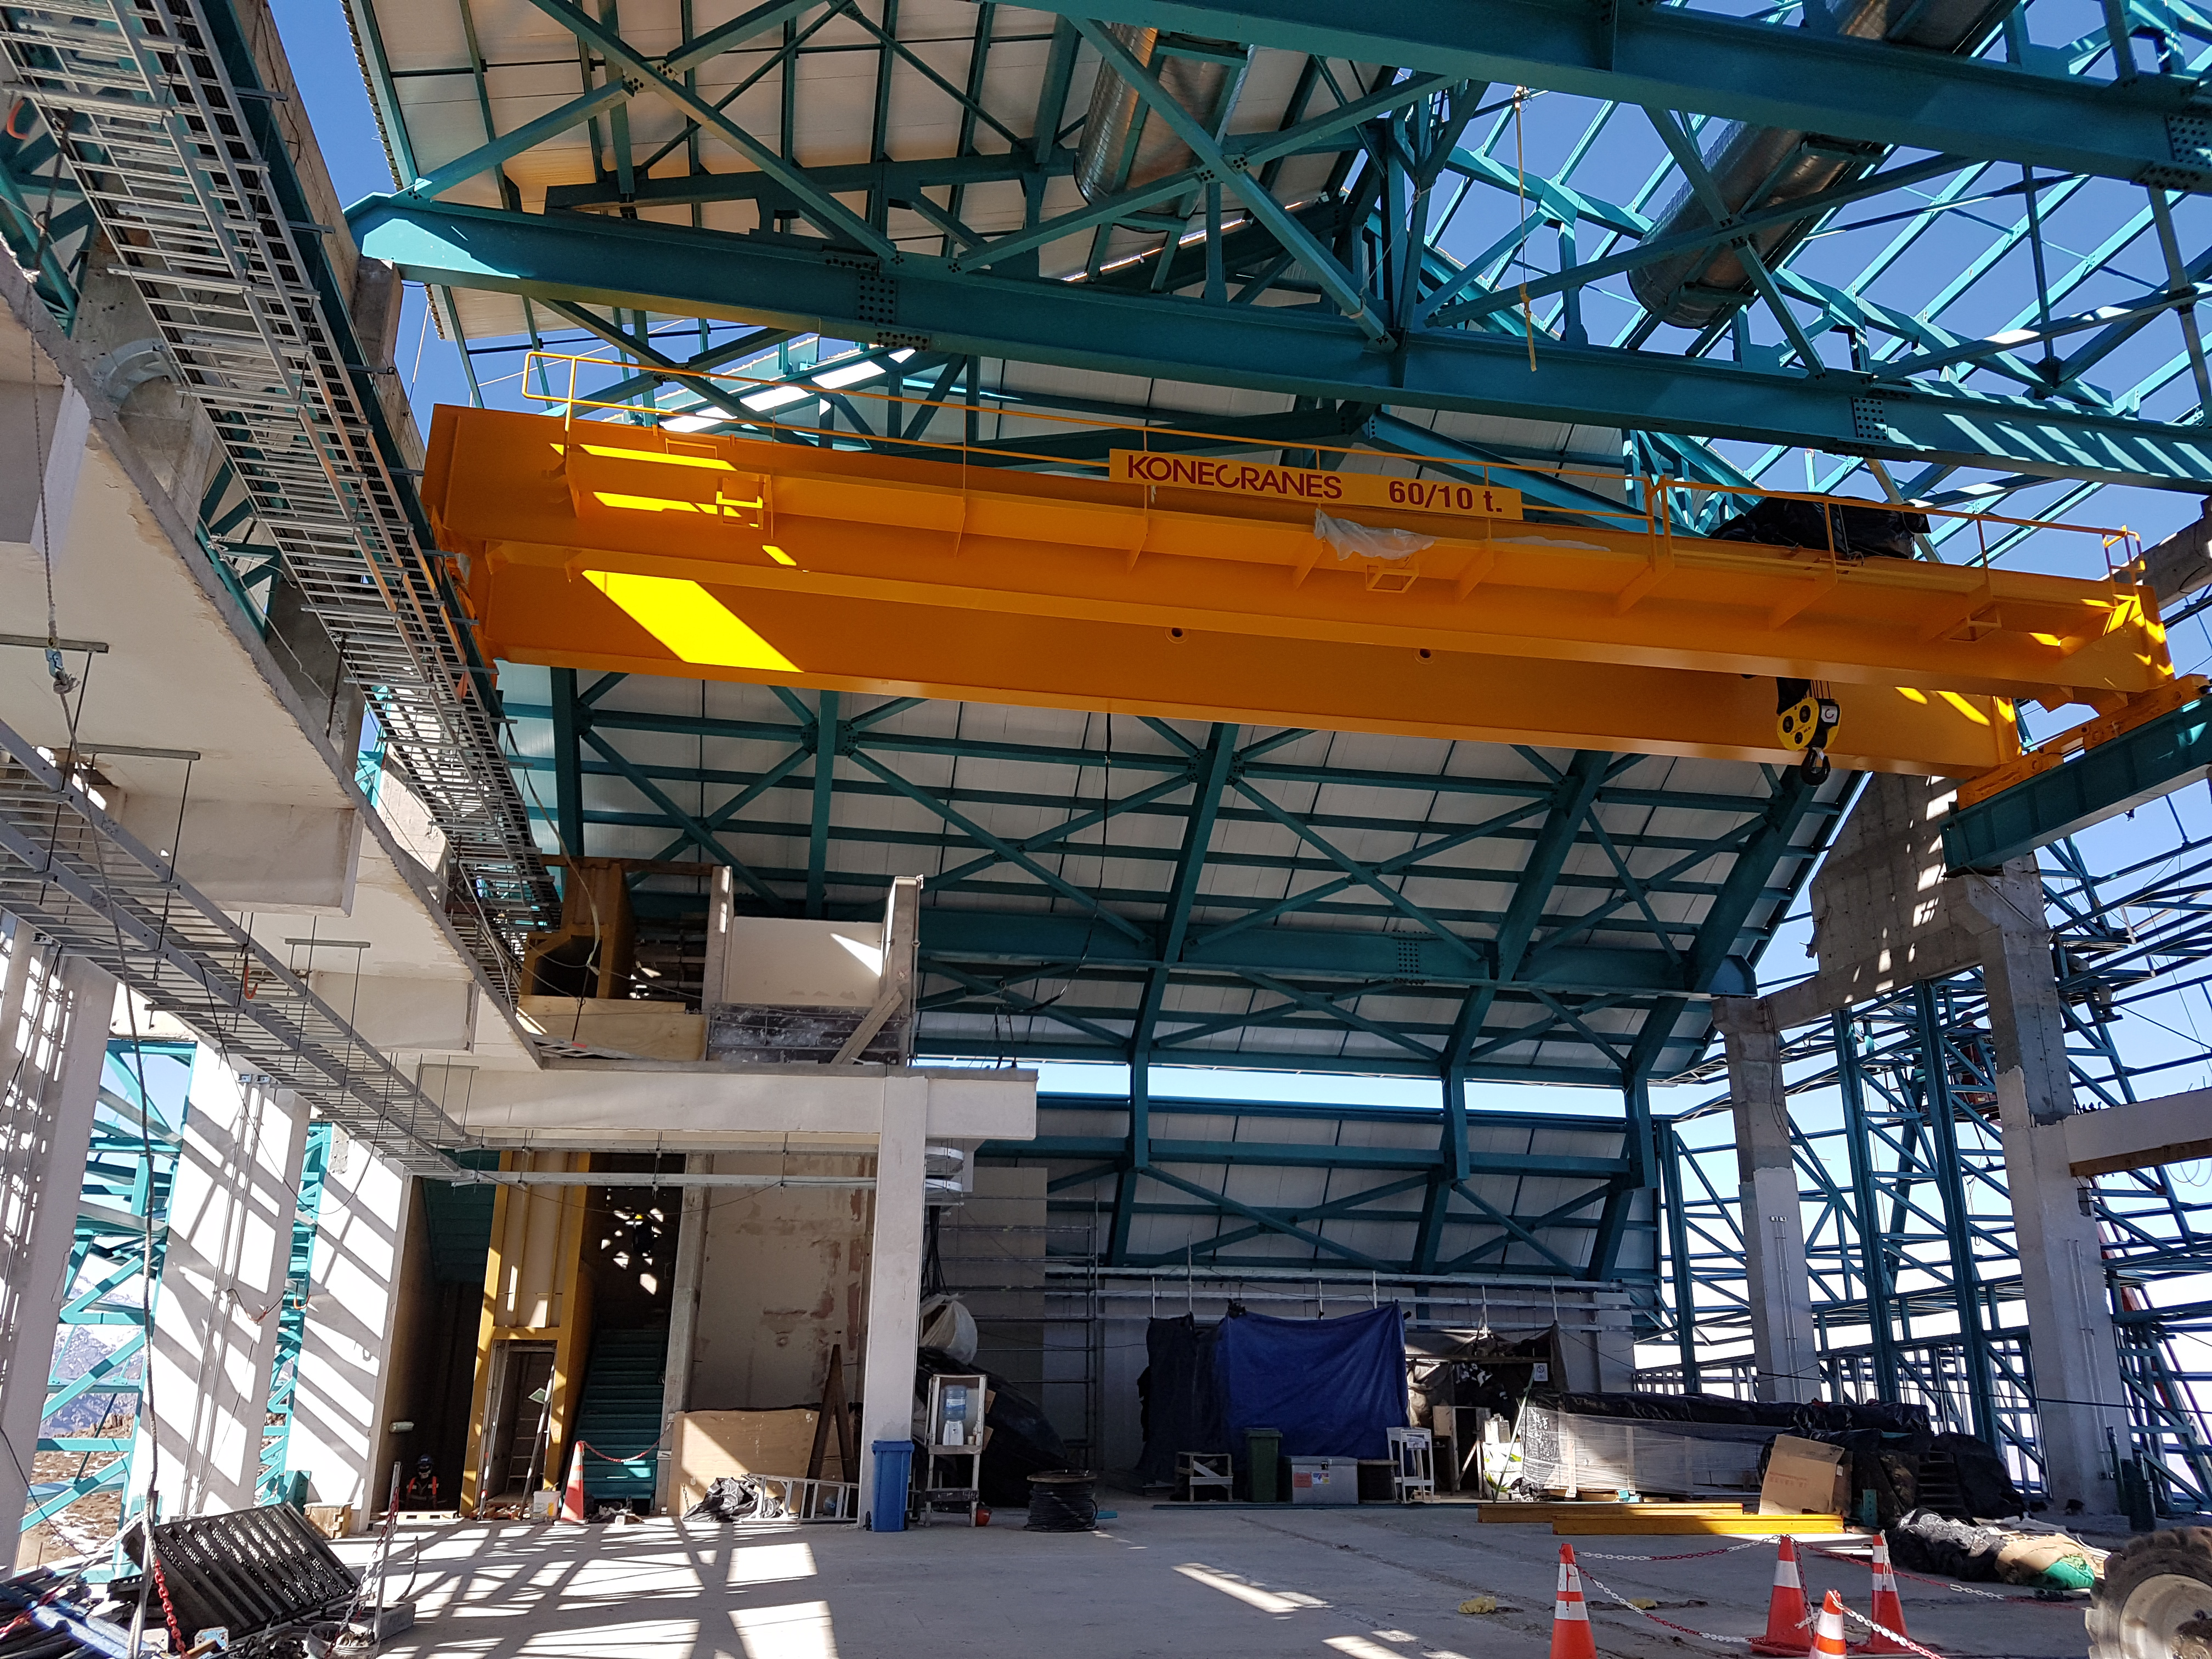

rubin-201706-3

Third Level

Credit: Rubin Observatory/ NSF/ AURA